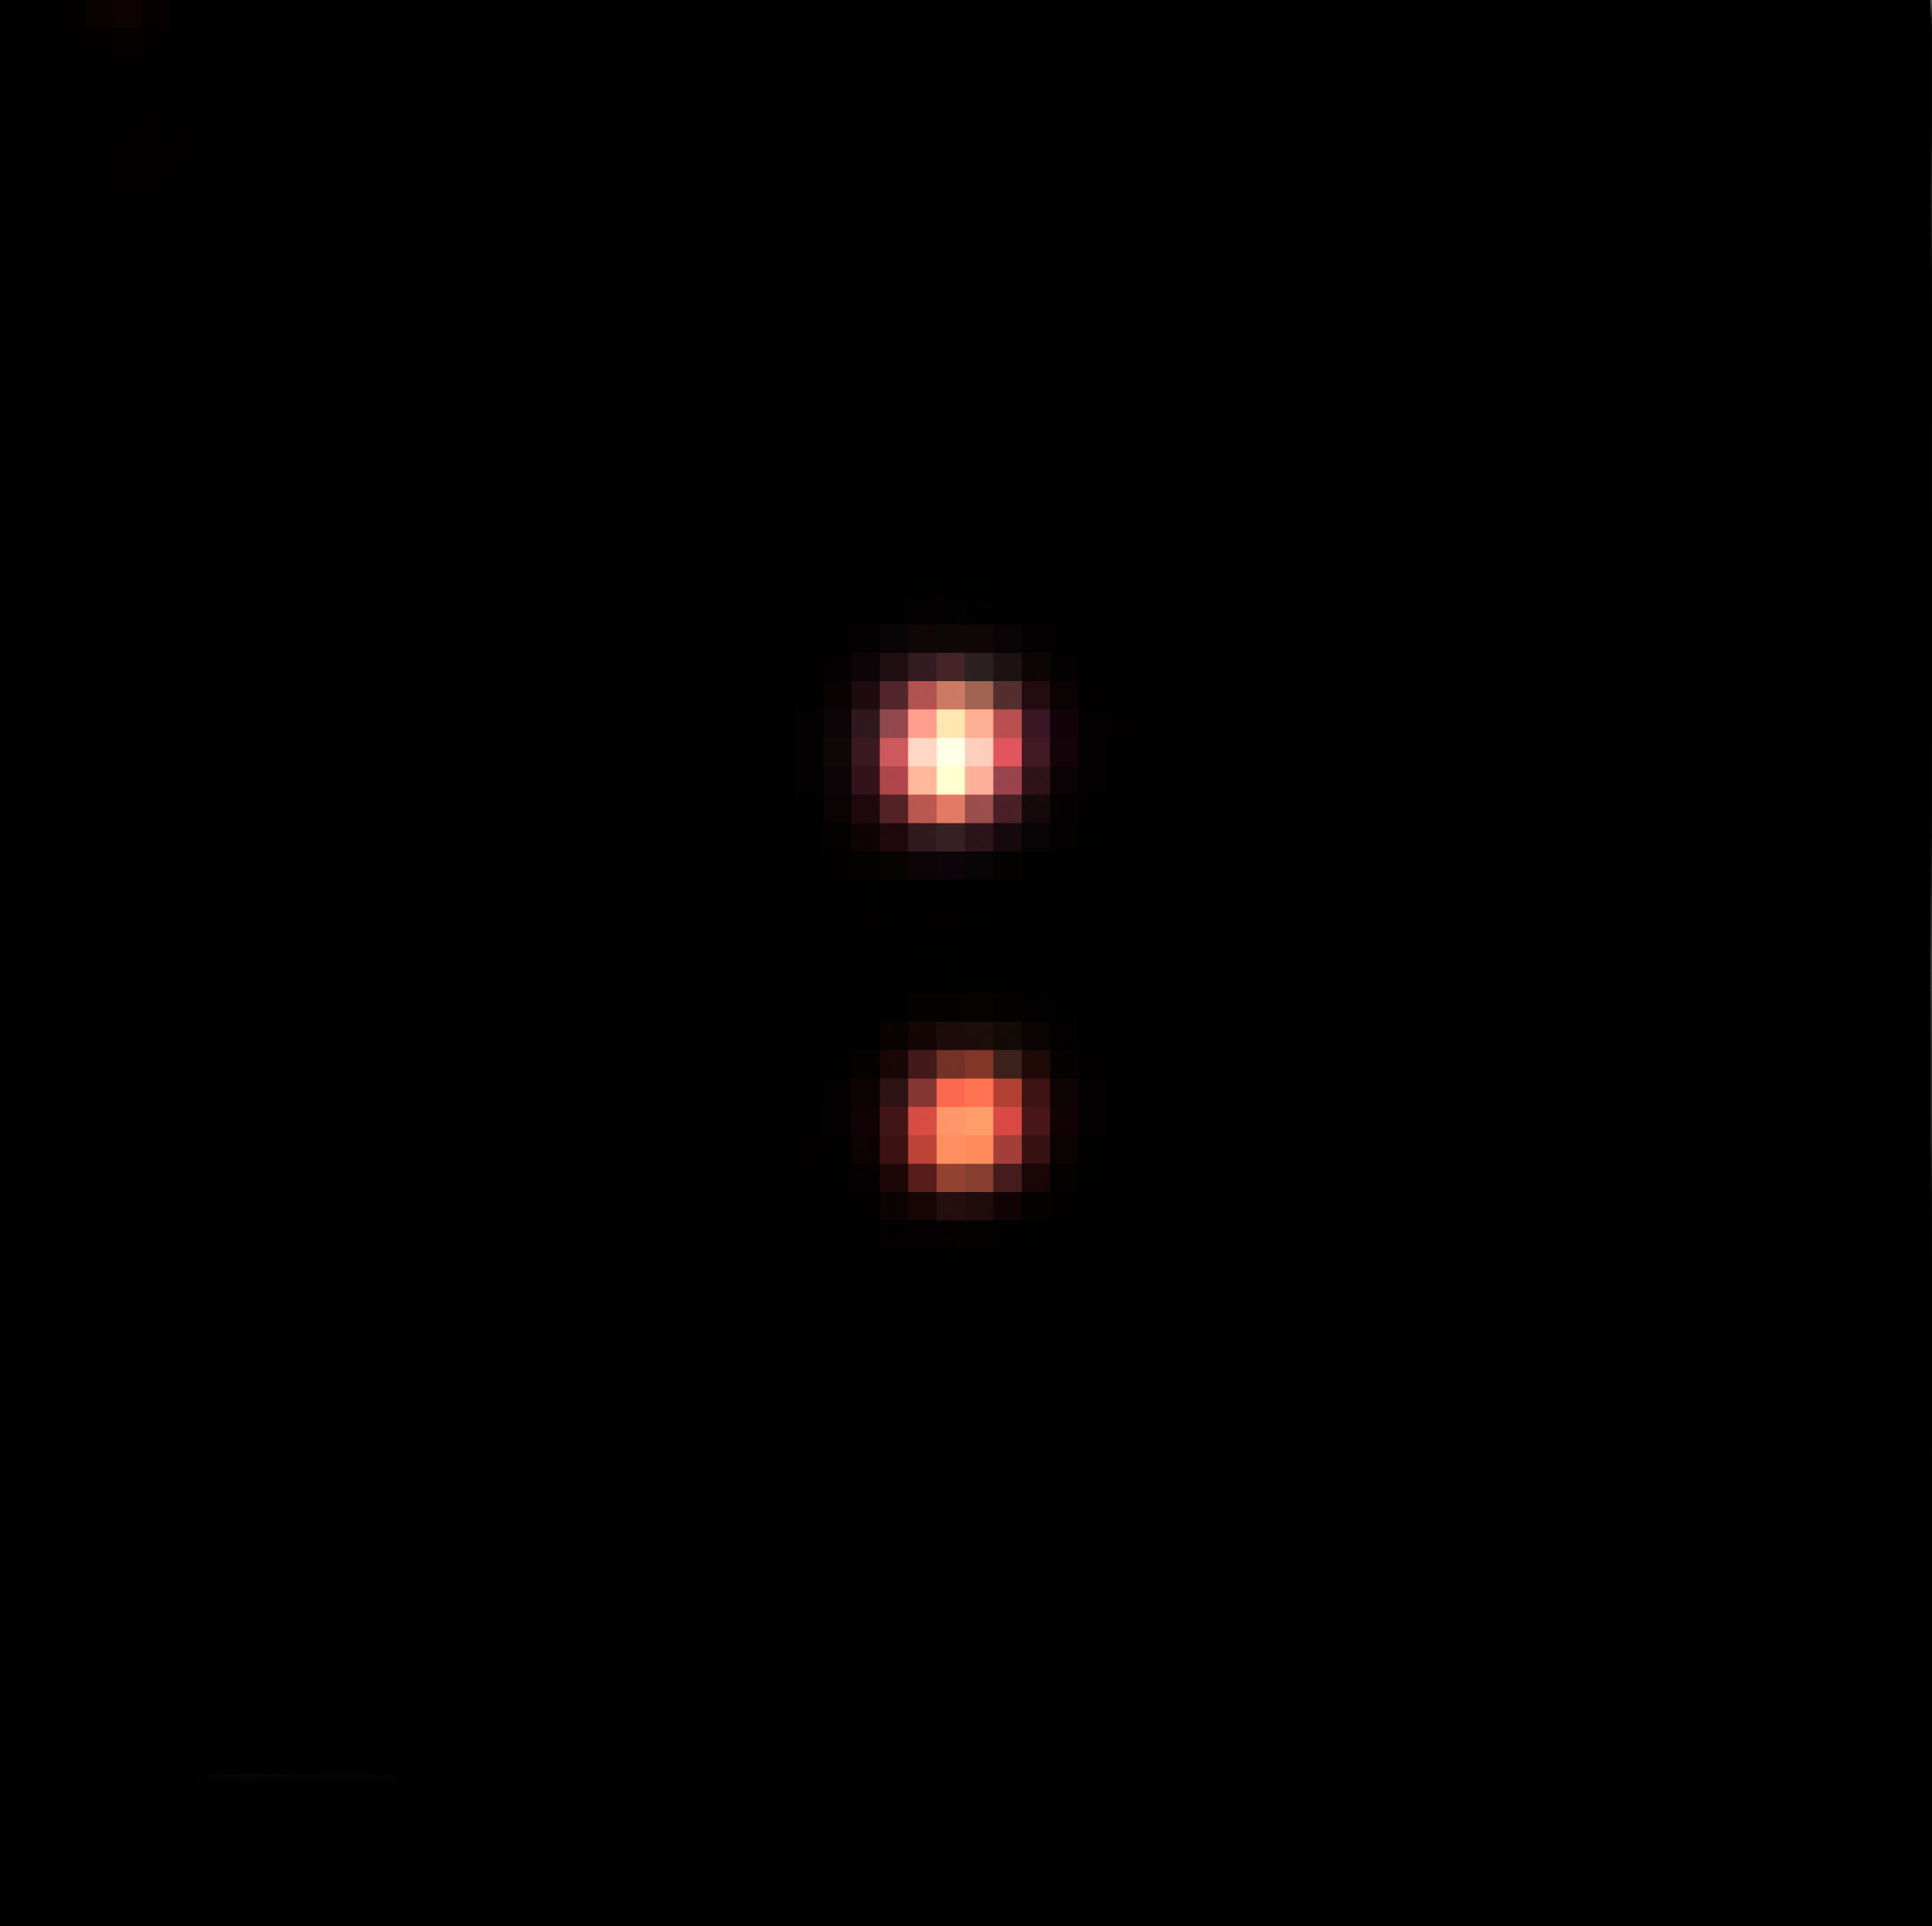

The system Oph 1622

Near-infrared image of the system Oph 162225-240515AB, obtained with ISAAC on ESO's Very Large Telescope. North is up and East is to the left. The apparent separation is less than 2 arcseconds, corresponding to 242 times the distance between the Earth and the Sun (242 astronomical units) at the distance of the system, 400 light-years

Credit: ESO